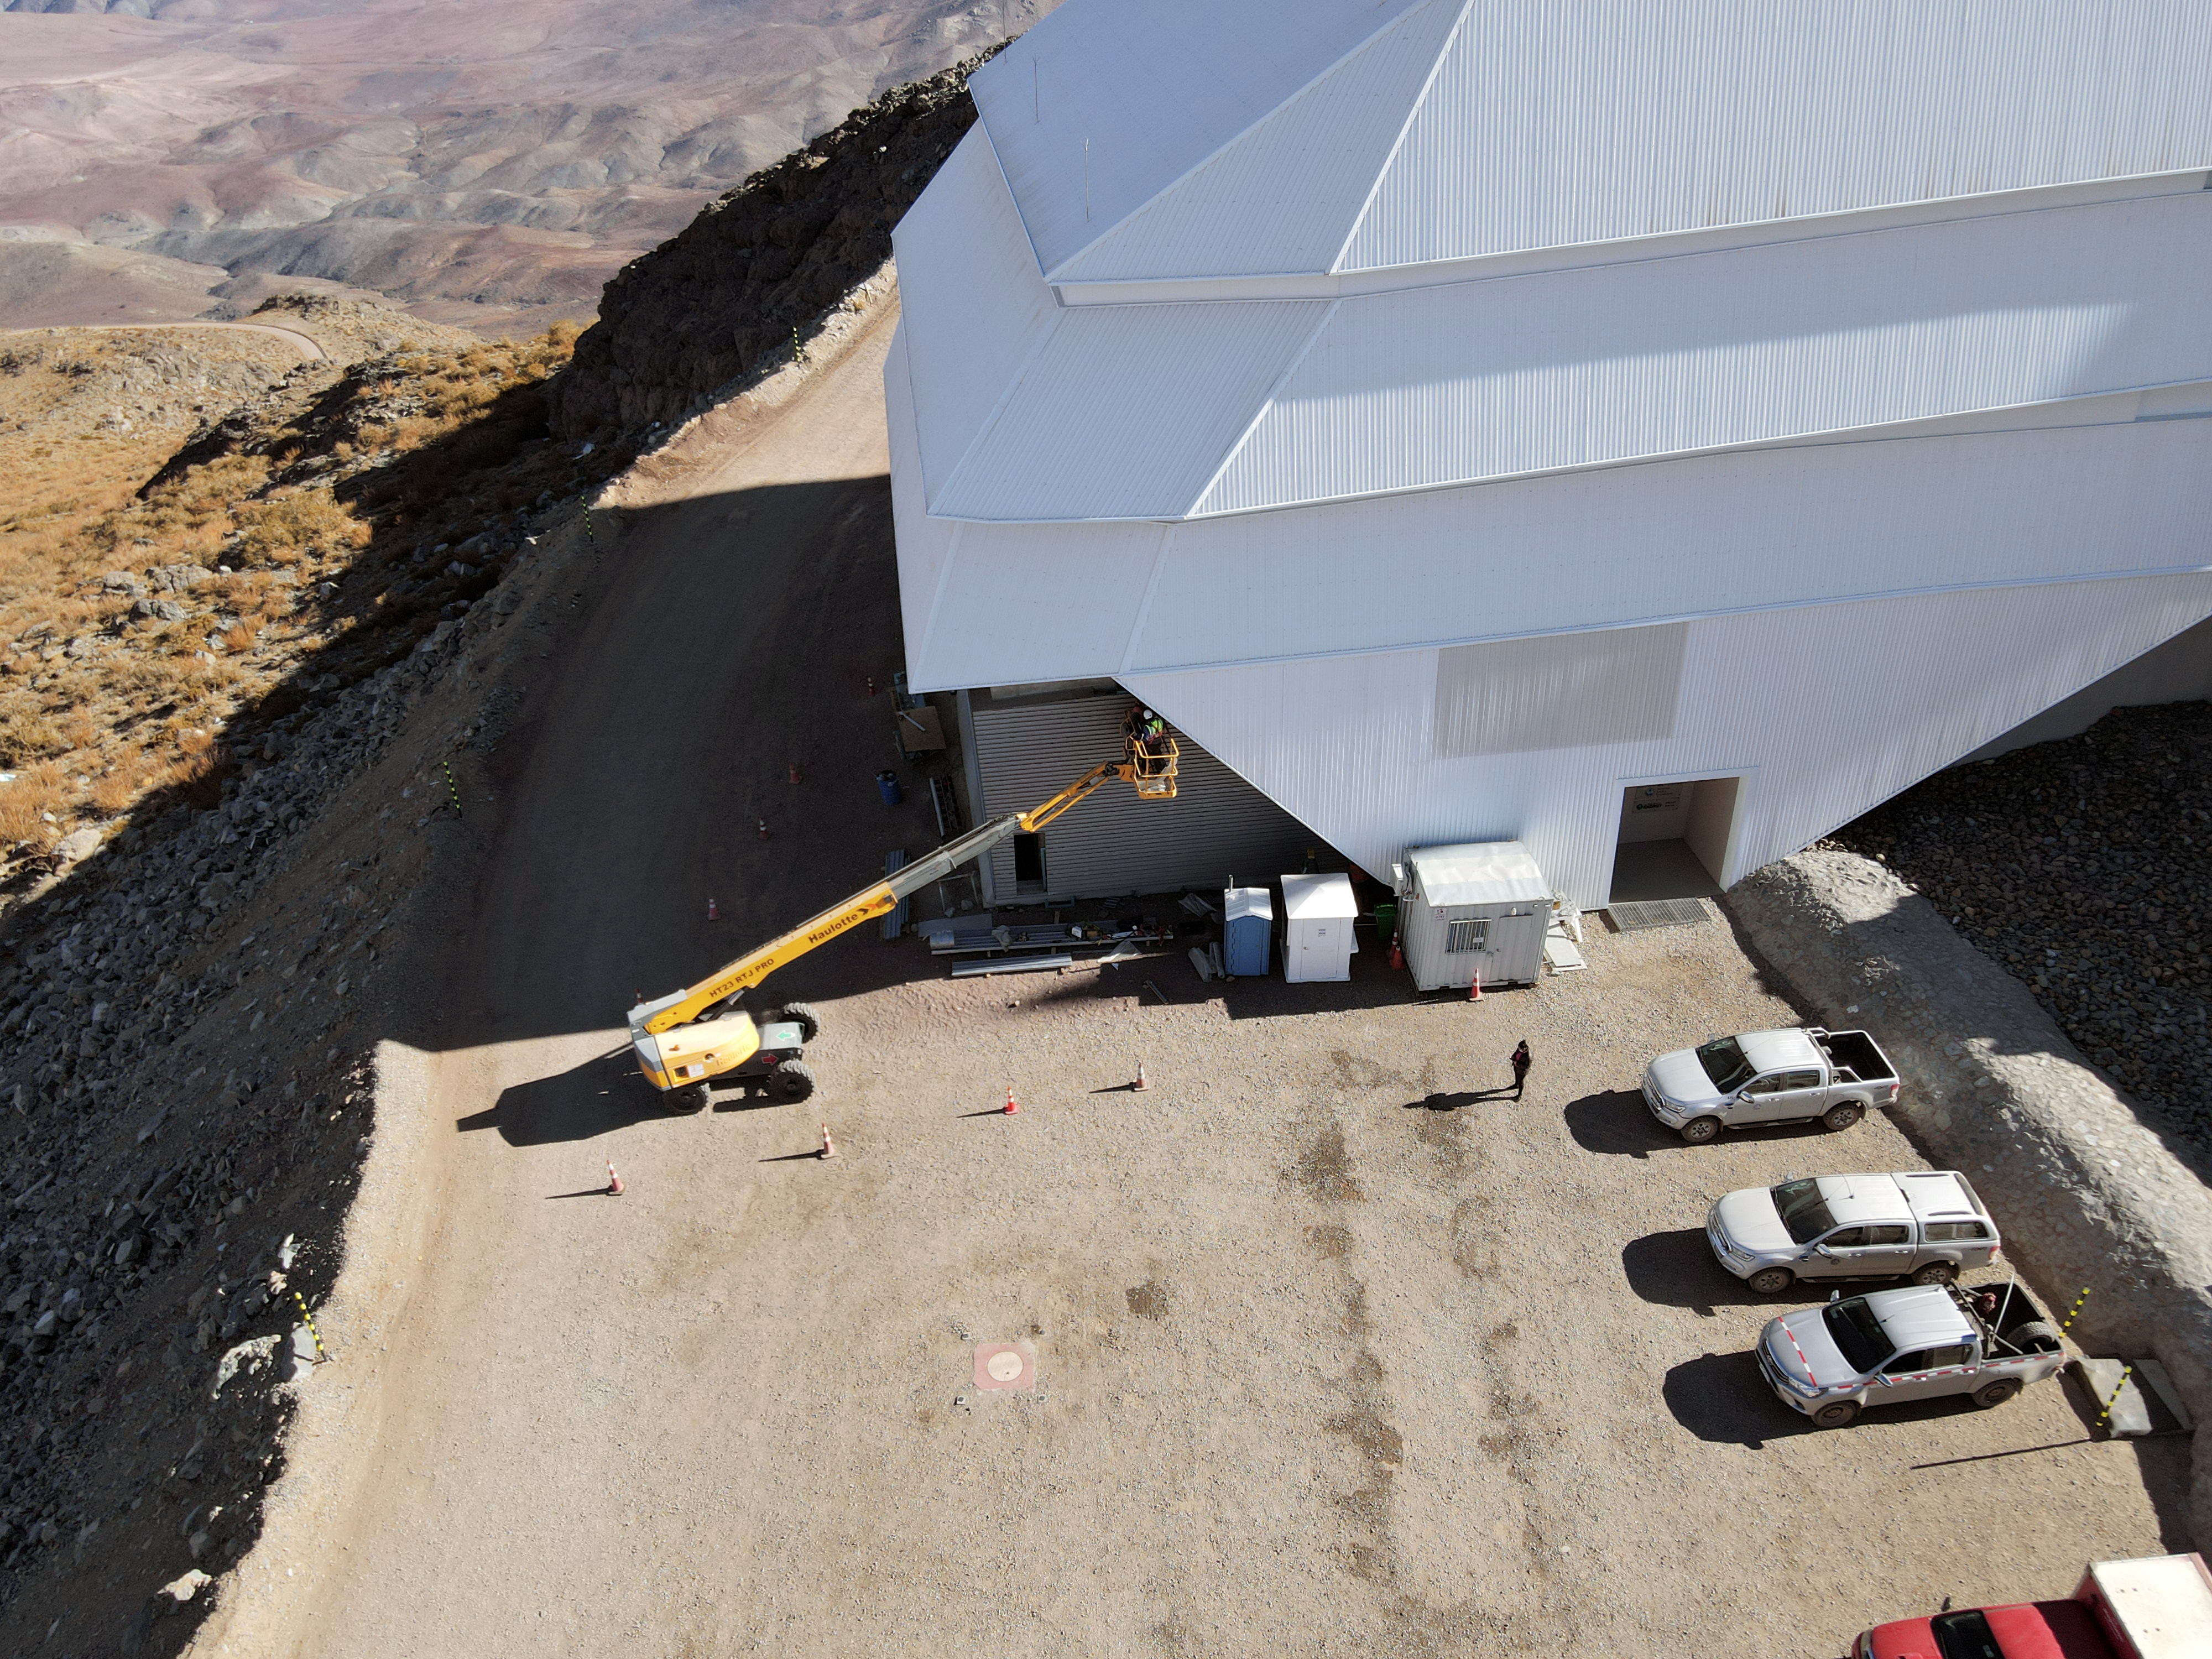

Drone July 2021

Aerial drone photos of the Rubin Observatory summit facility (provided by Dome Surveyor, Oscar Rivera) show advancement to near 100% on dome cladding completion as well as closure of the louvers, rear door, and shutters.

Credit: Rubin Obs/NSF/AURA